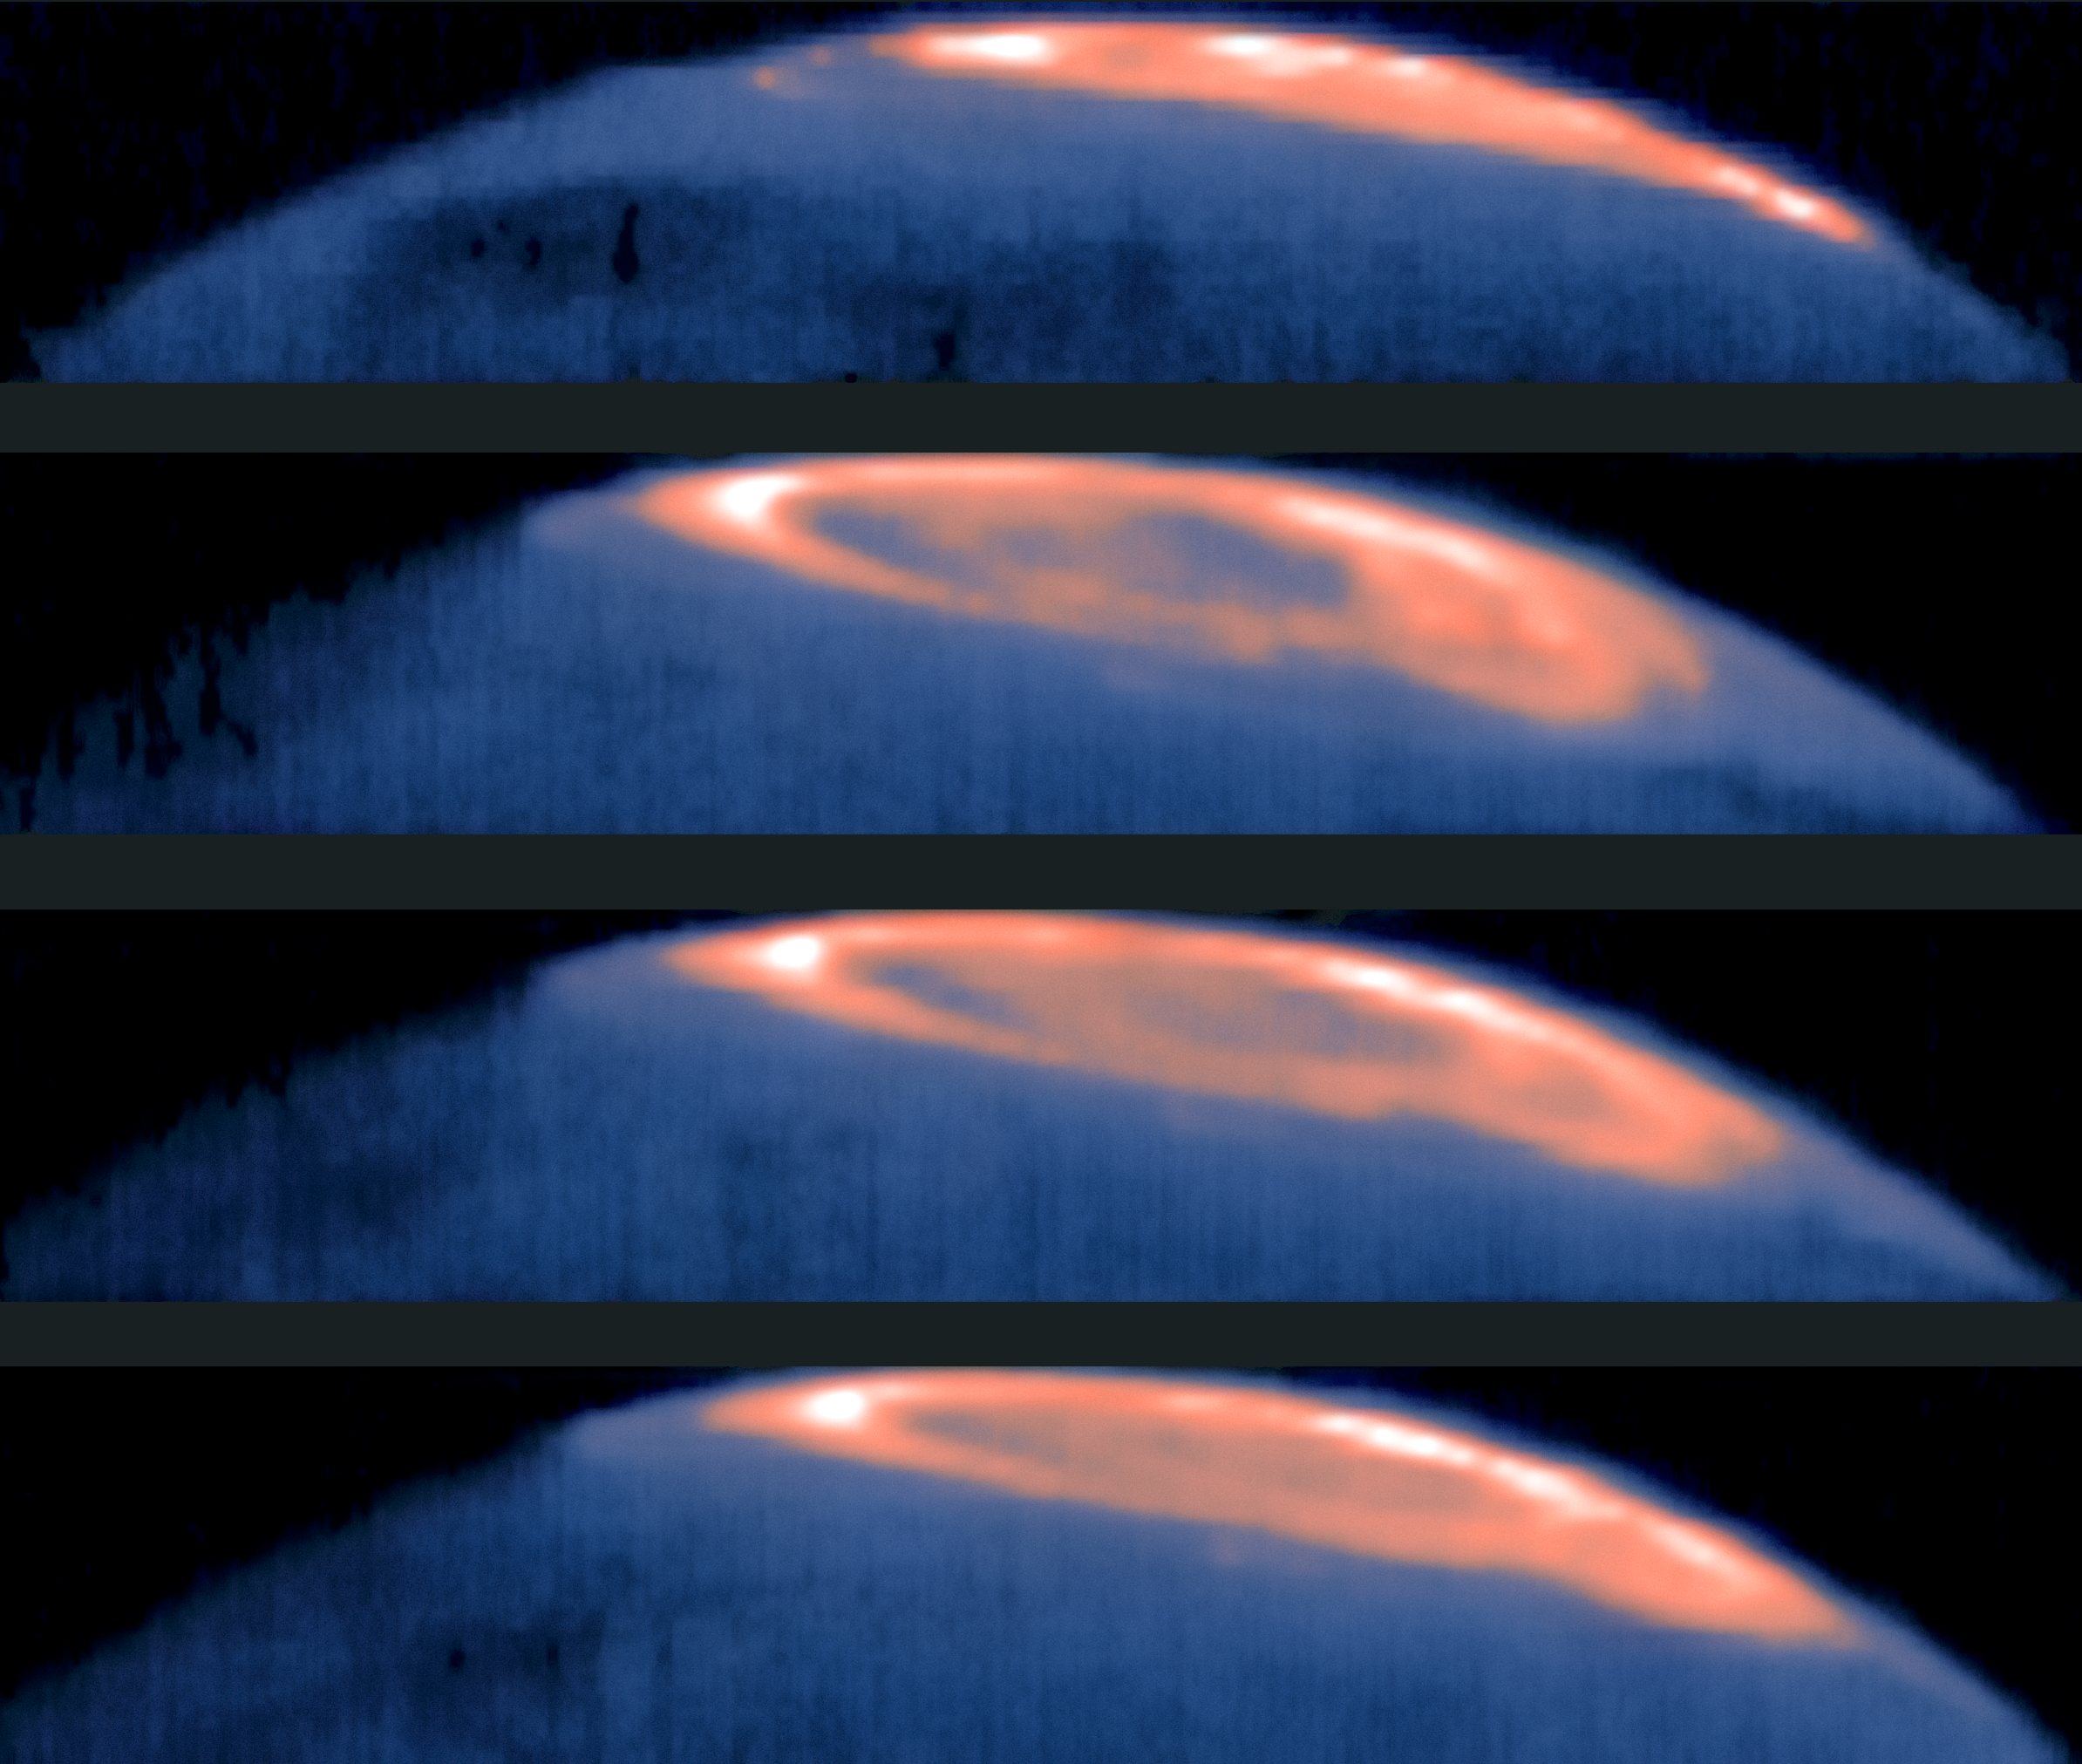

Great Cold Spot discovered on Jupiter

So big it could engulf several Earths, Jupiter’s Great Red Spot is a gigantic storm that has been raging for centuries with winds blasting at over 600 kilometres per hour. But it has a rival: astronomers have discovered that Jupiter has a second Great Spot, this time a cold one.

In the polar regions of the planet, astronomers using the CRIRES instrument on ESO's Very Large Telescope, along with other facilities, have found a dark spot in the upper atmosphere (below the aurora to the left) about 200 °C cooler than its surroundings. Aptly nicknamed the “Great Cold Spot”, this intriguing feature is comparable in size to the Great Red Spot — 24 000 km across and 12 000 km tall. But data taken over 15 years show that the Great Cold Spot is much more volatile than its slowly-changing cousin. It changes dramatically in shape and size over days and weeks — but never disappears, and always stays roughly in the same location.

The Great Cold Spot is thought to be caused by the planet’s powerful aurorae, which drive energy into the atmosphere in the form of heat that flows around the planet. This creates a cooler region in the upper atmosphere, making the Great Cold Spot the first weather system ever observed to be generated by aurorae.

Credit: ESO/T. Stallard